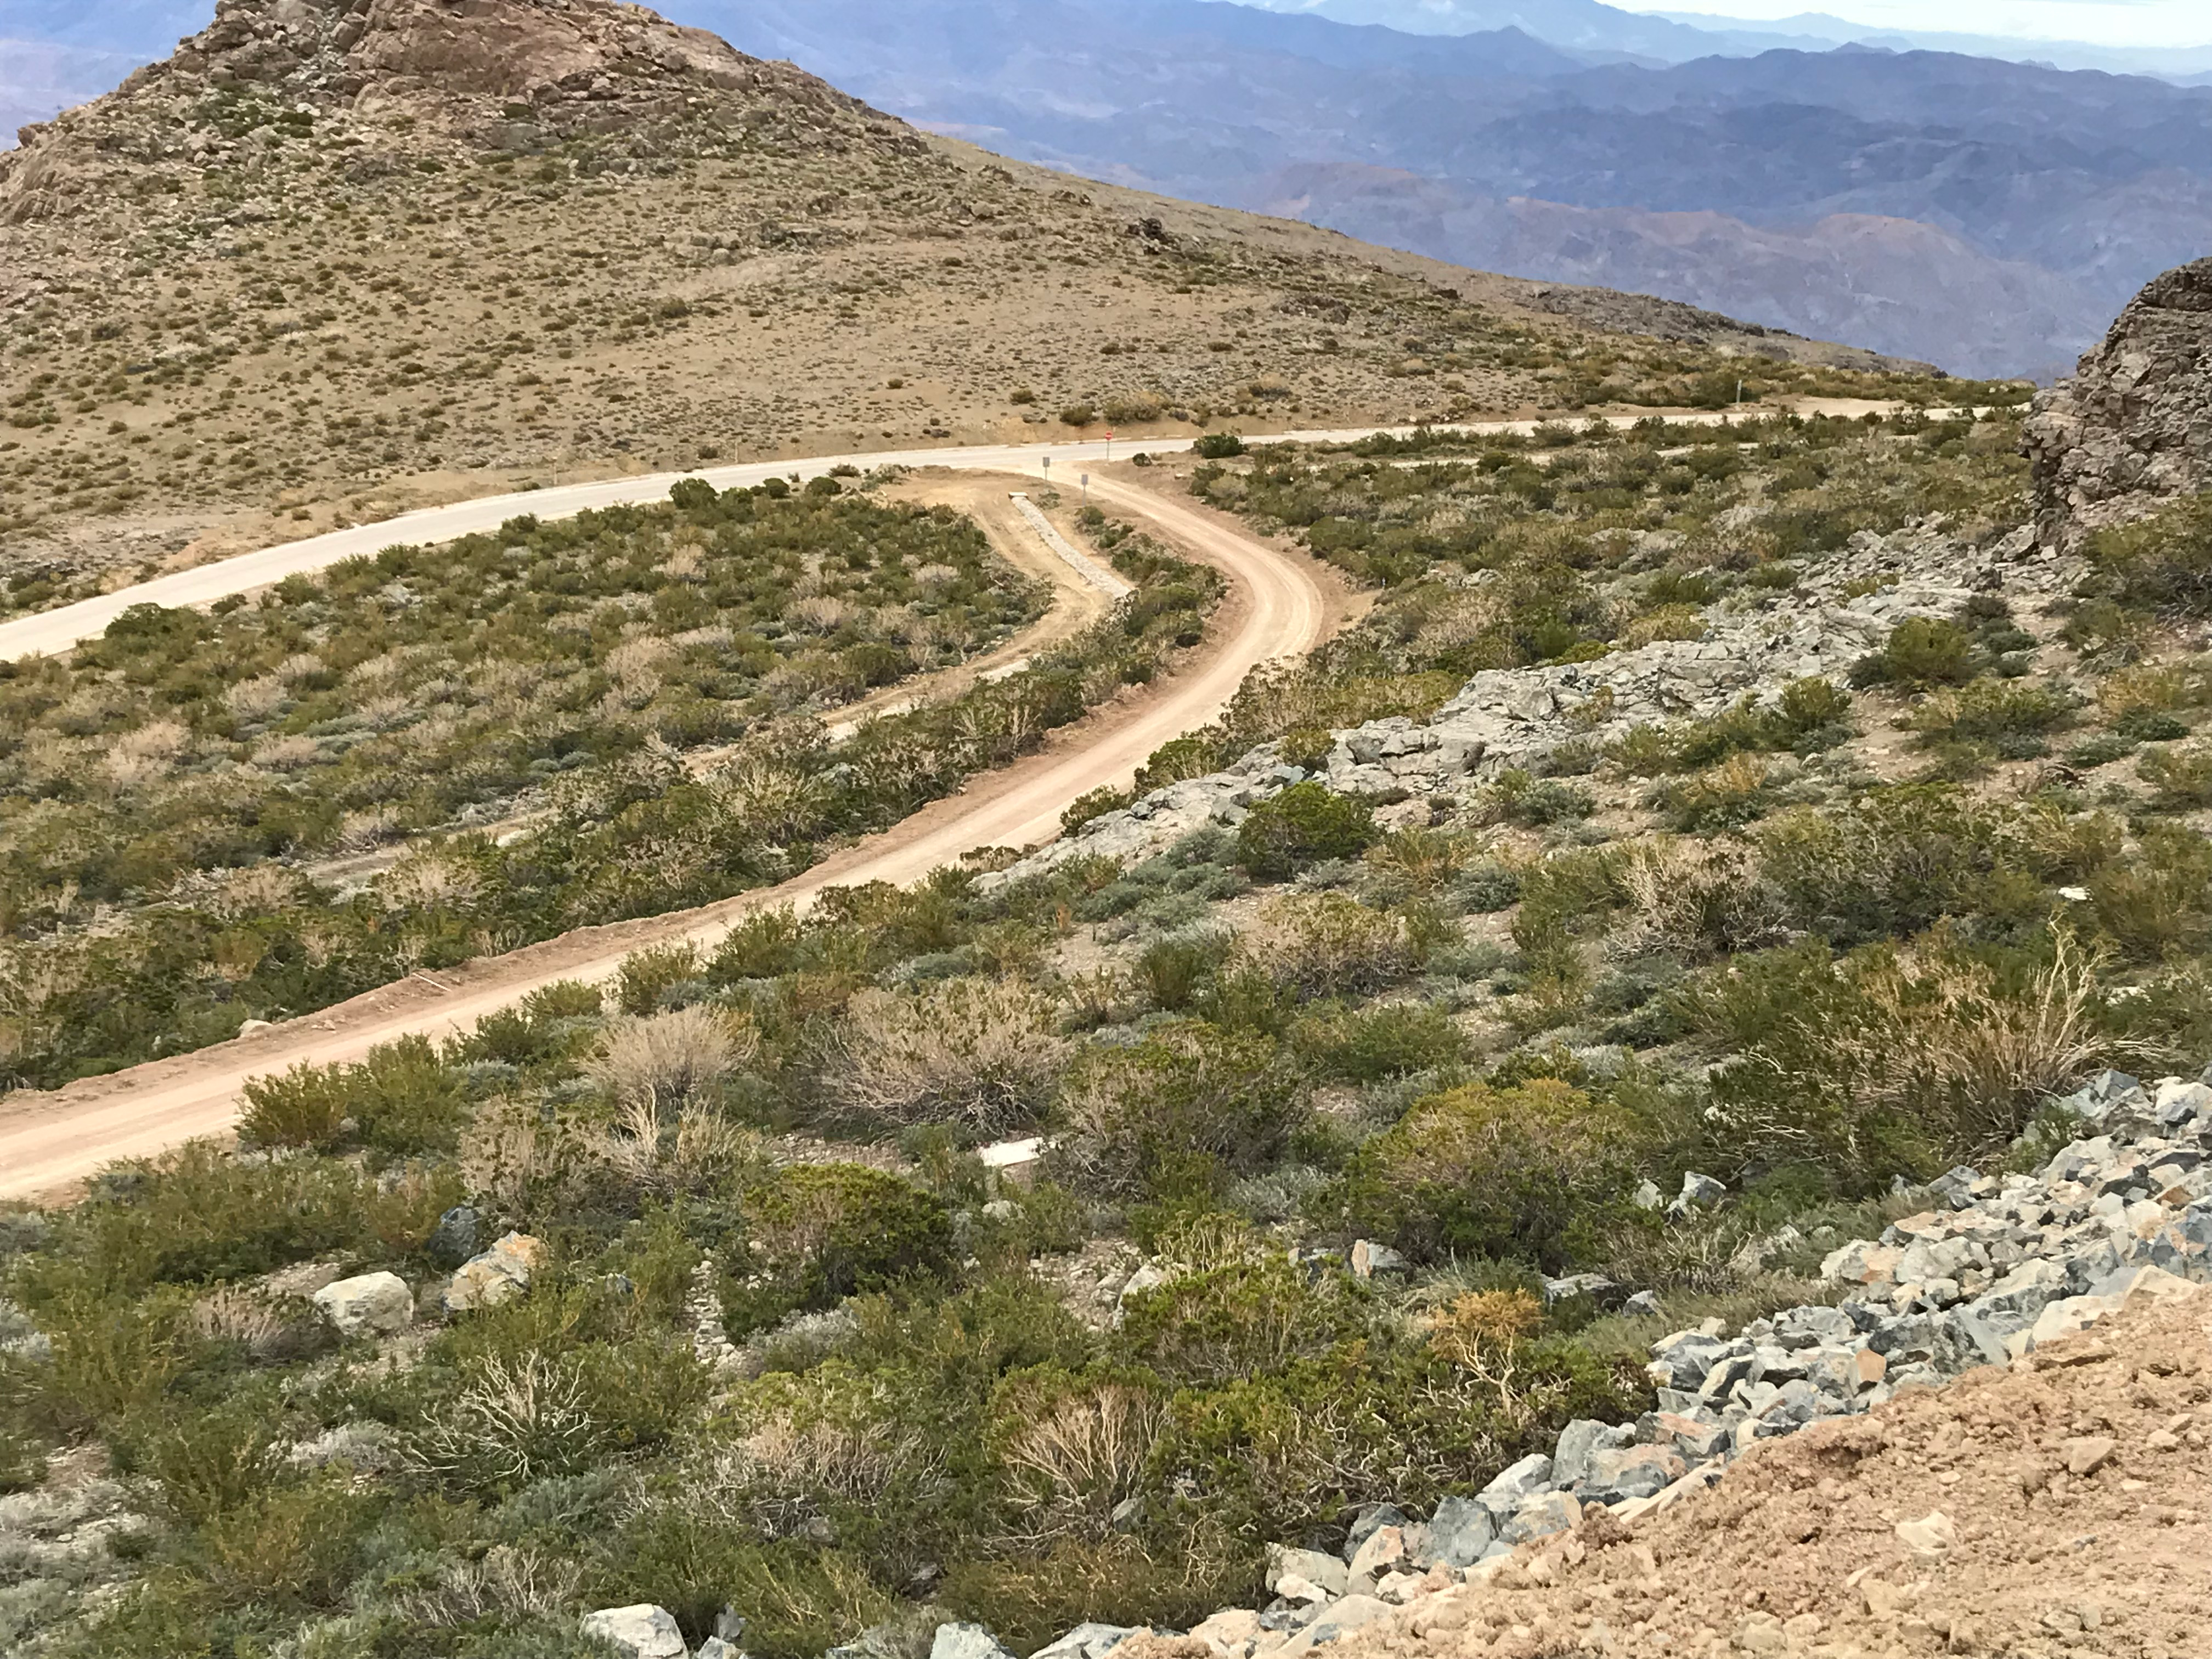

DWDM Installation Project - Cerro Pachón

The LSST network fibers are protected in a stone/concrete-covered trench as they run up the mountain to the communications hut on Cerro Pachón.

Credit: Rubin Observatory/NSF/AURA